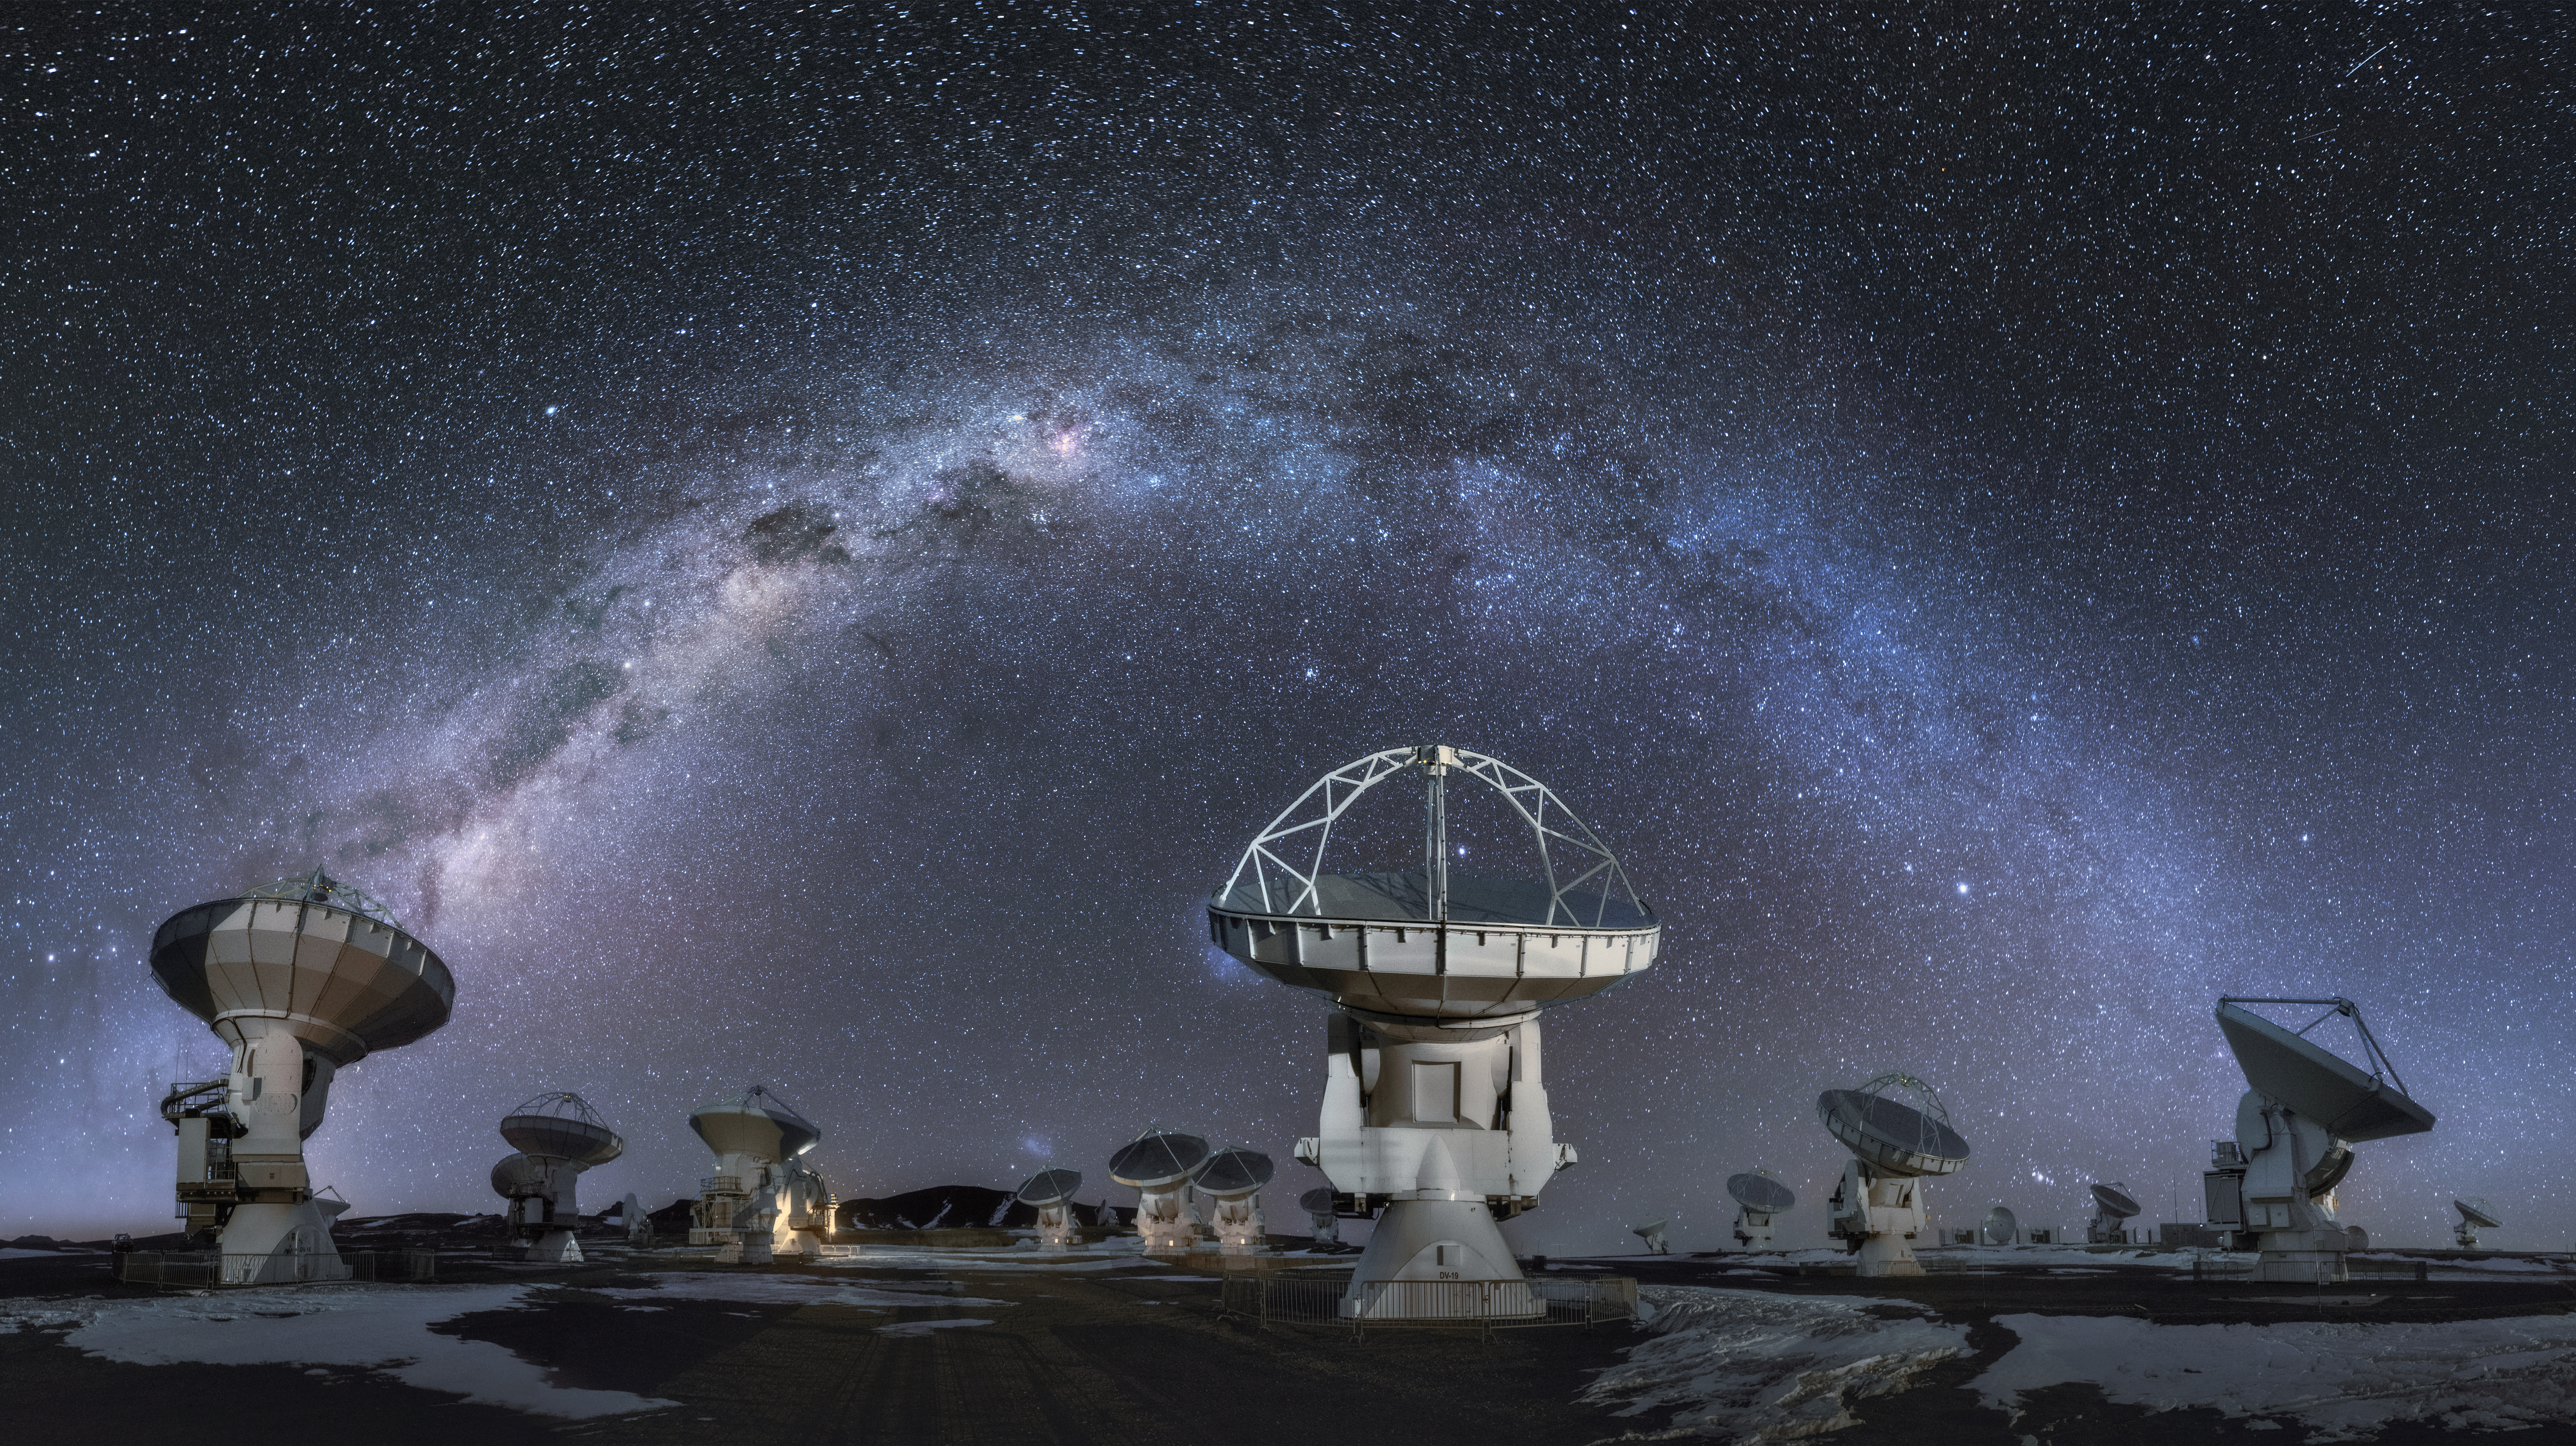

Galactic arch over ALMA

The Milky Way arches over some of the 66 antennas that constitute ALMA. This unique telescope peers into some of the coldest objects in our Galaxy and the beyond: molecules, interstellar dust and the building block of life itself.

Credit: ALMA (ESO/NAOJ/NRAO)